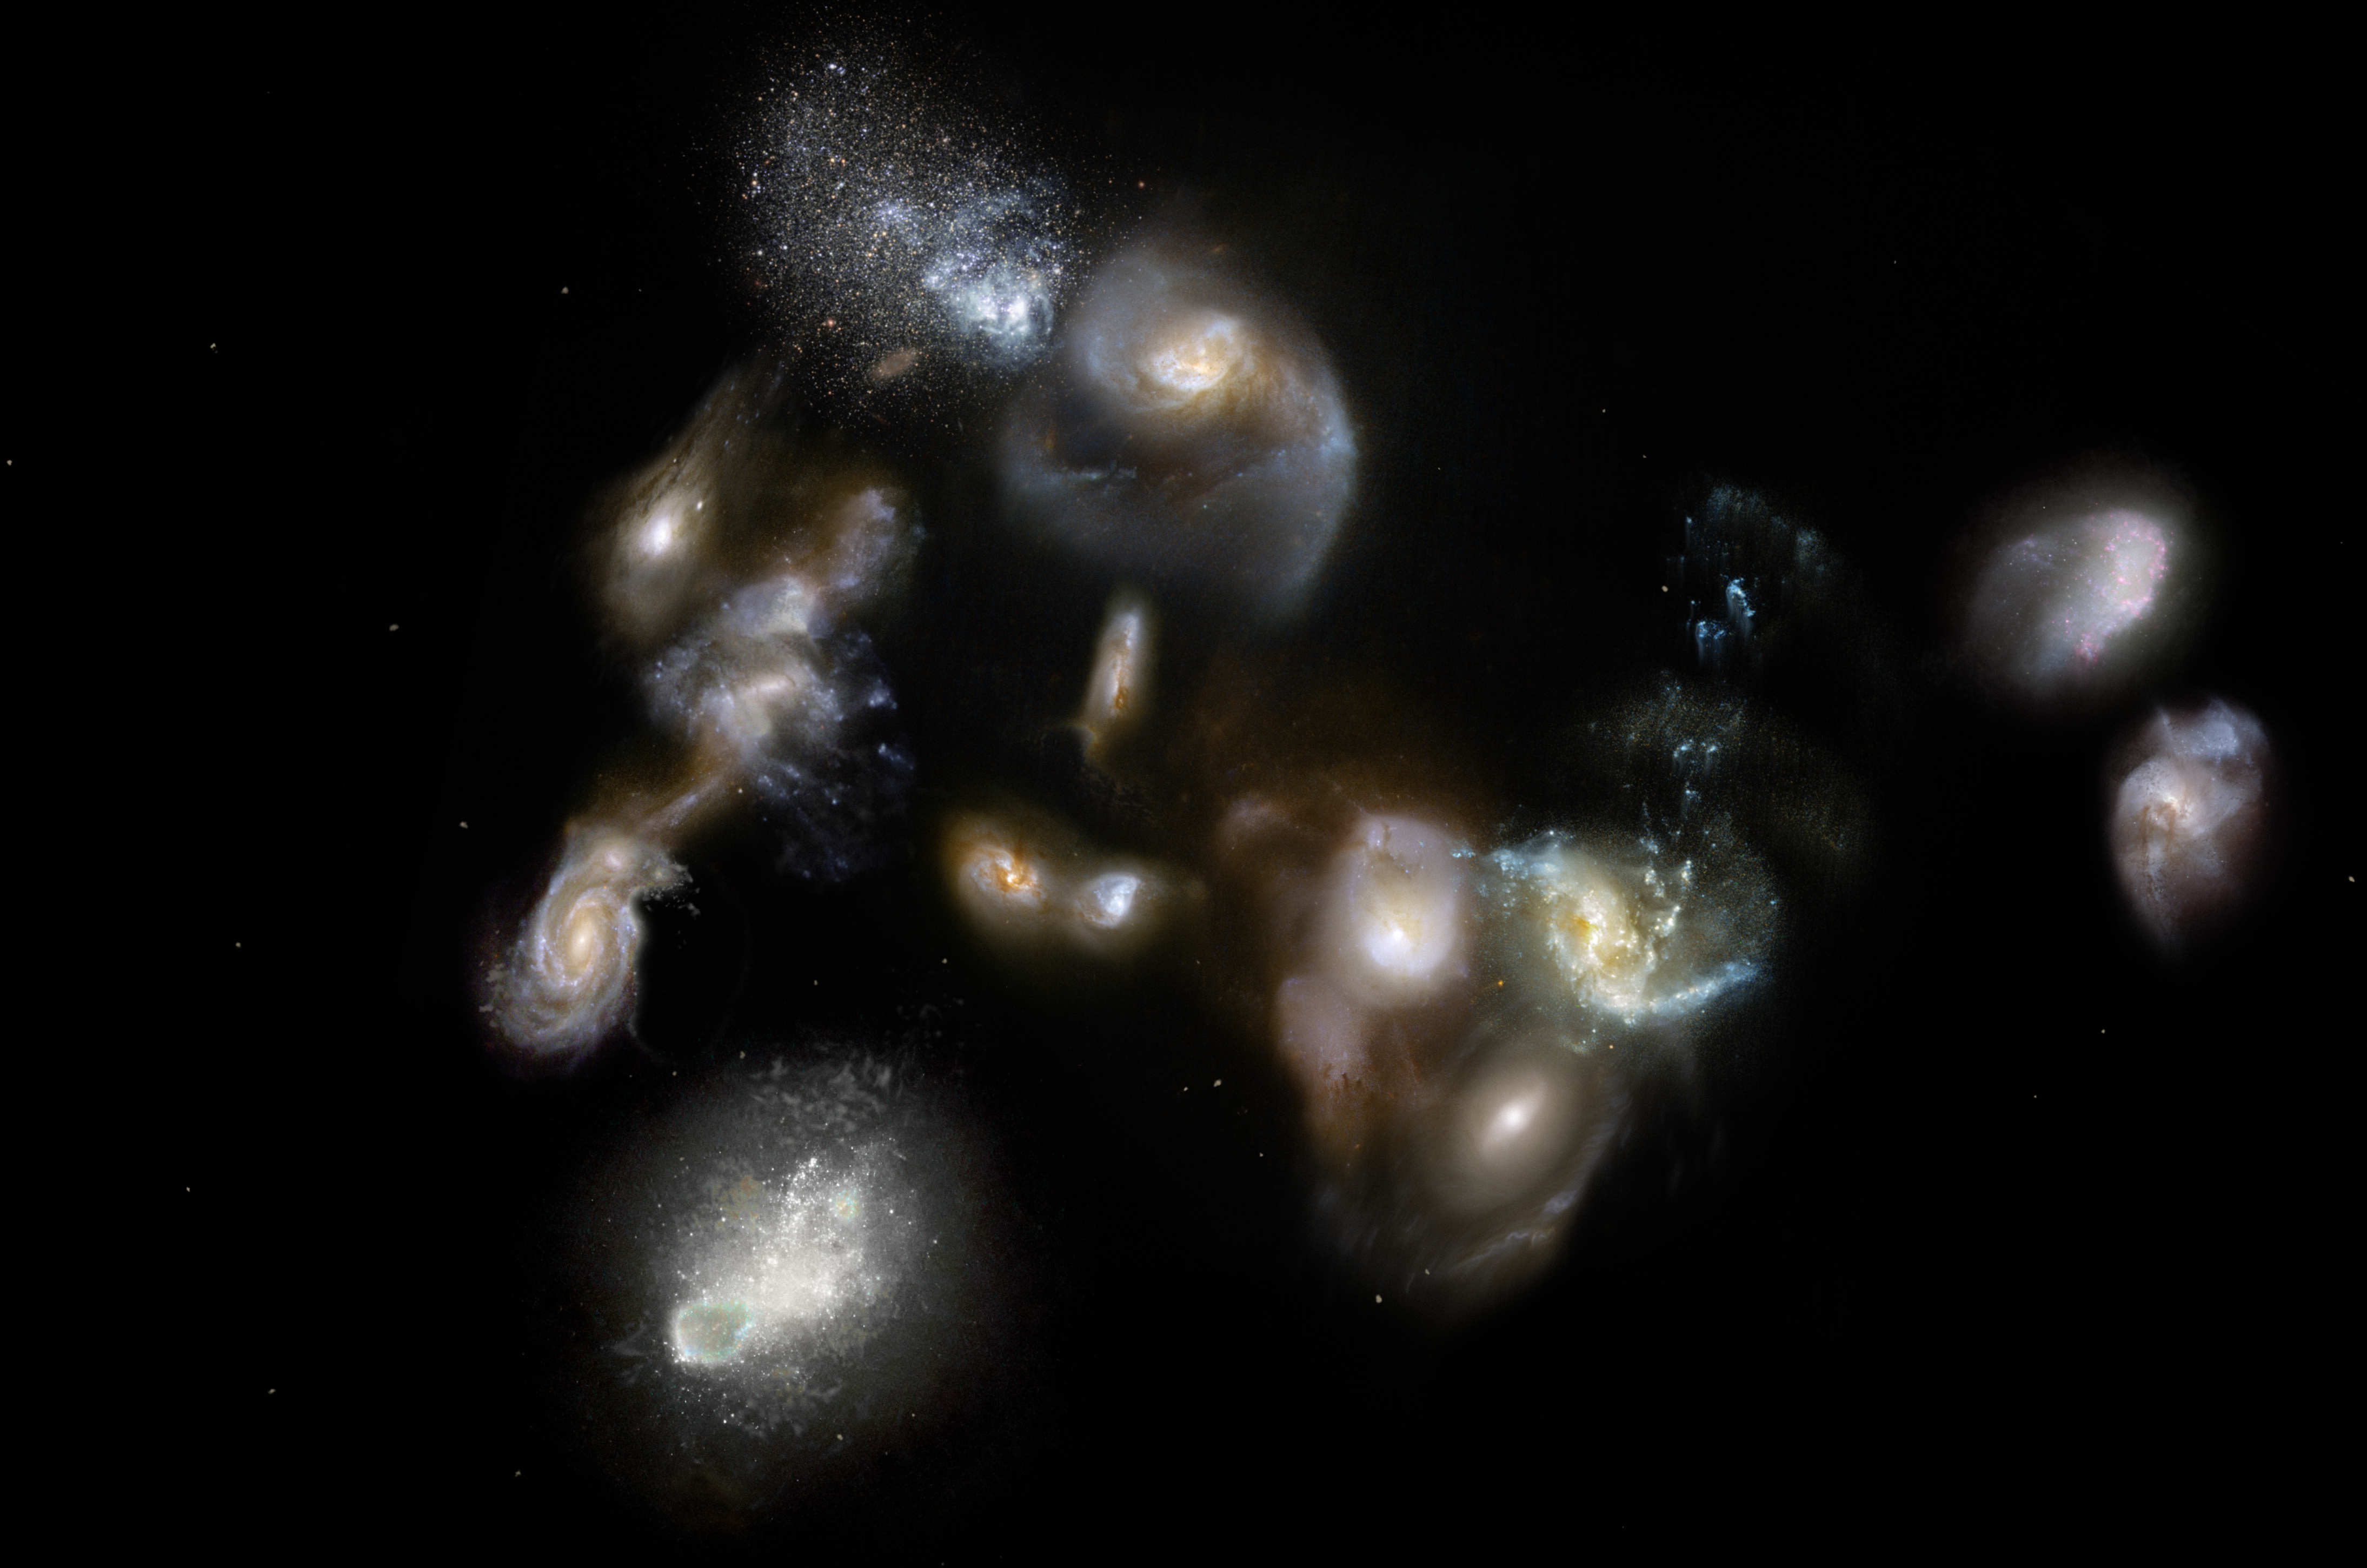

Artist’s impression of ancient galaxy megamerger

This artist's impression of SPT2349-56 shows a group of interacting and merging galaxies in the early Universe. Such mergers have been spotted using the ALMA and APEX telescopes and represent the formation of galaxies clusters, the most massive objects in the modern Universe. Astronomers thought that these events occurred around three billion years after the Big Bang, so they were surprised when the new observations revealed them happening when the Universe was only half that age!

Credit: ESO/M. Kornmesser